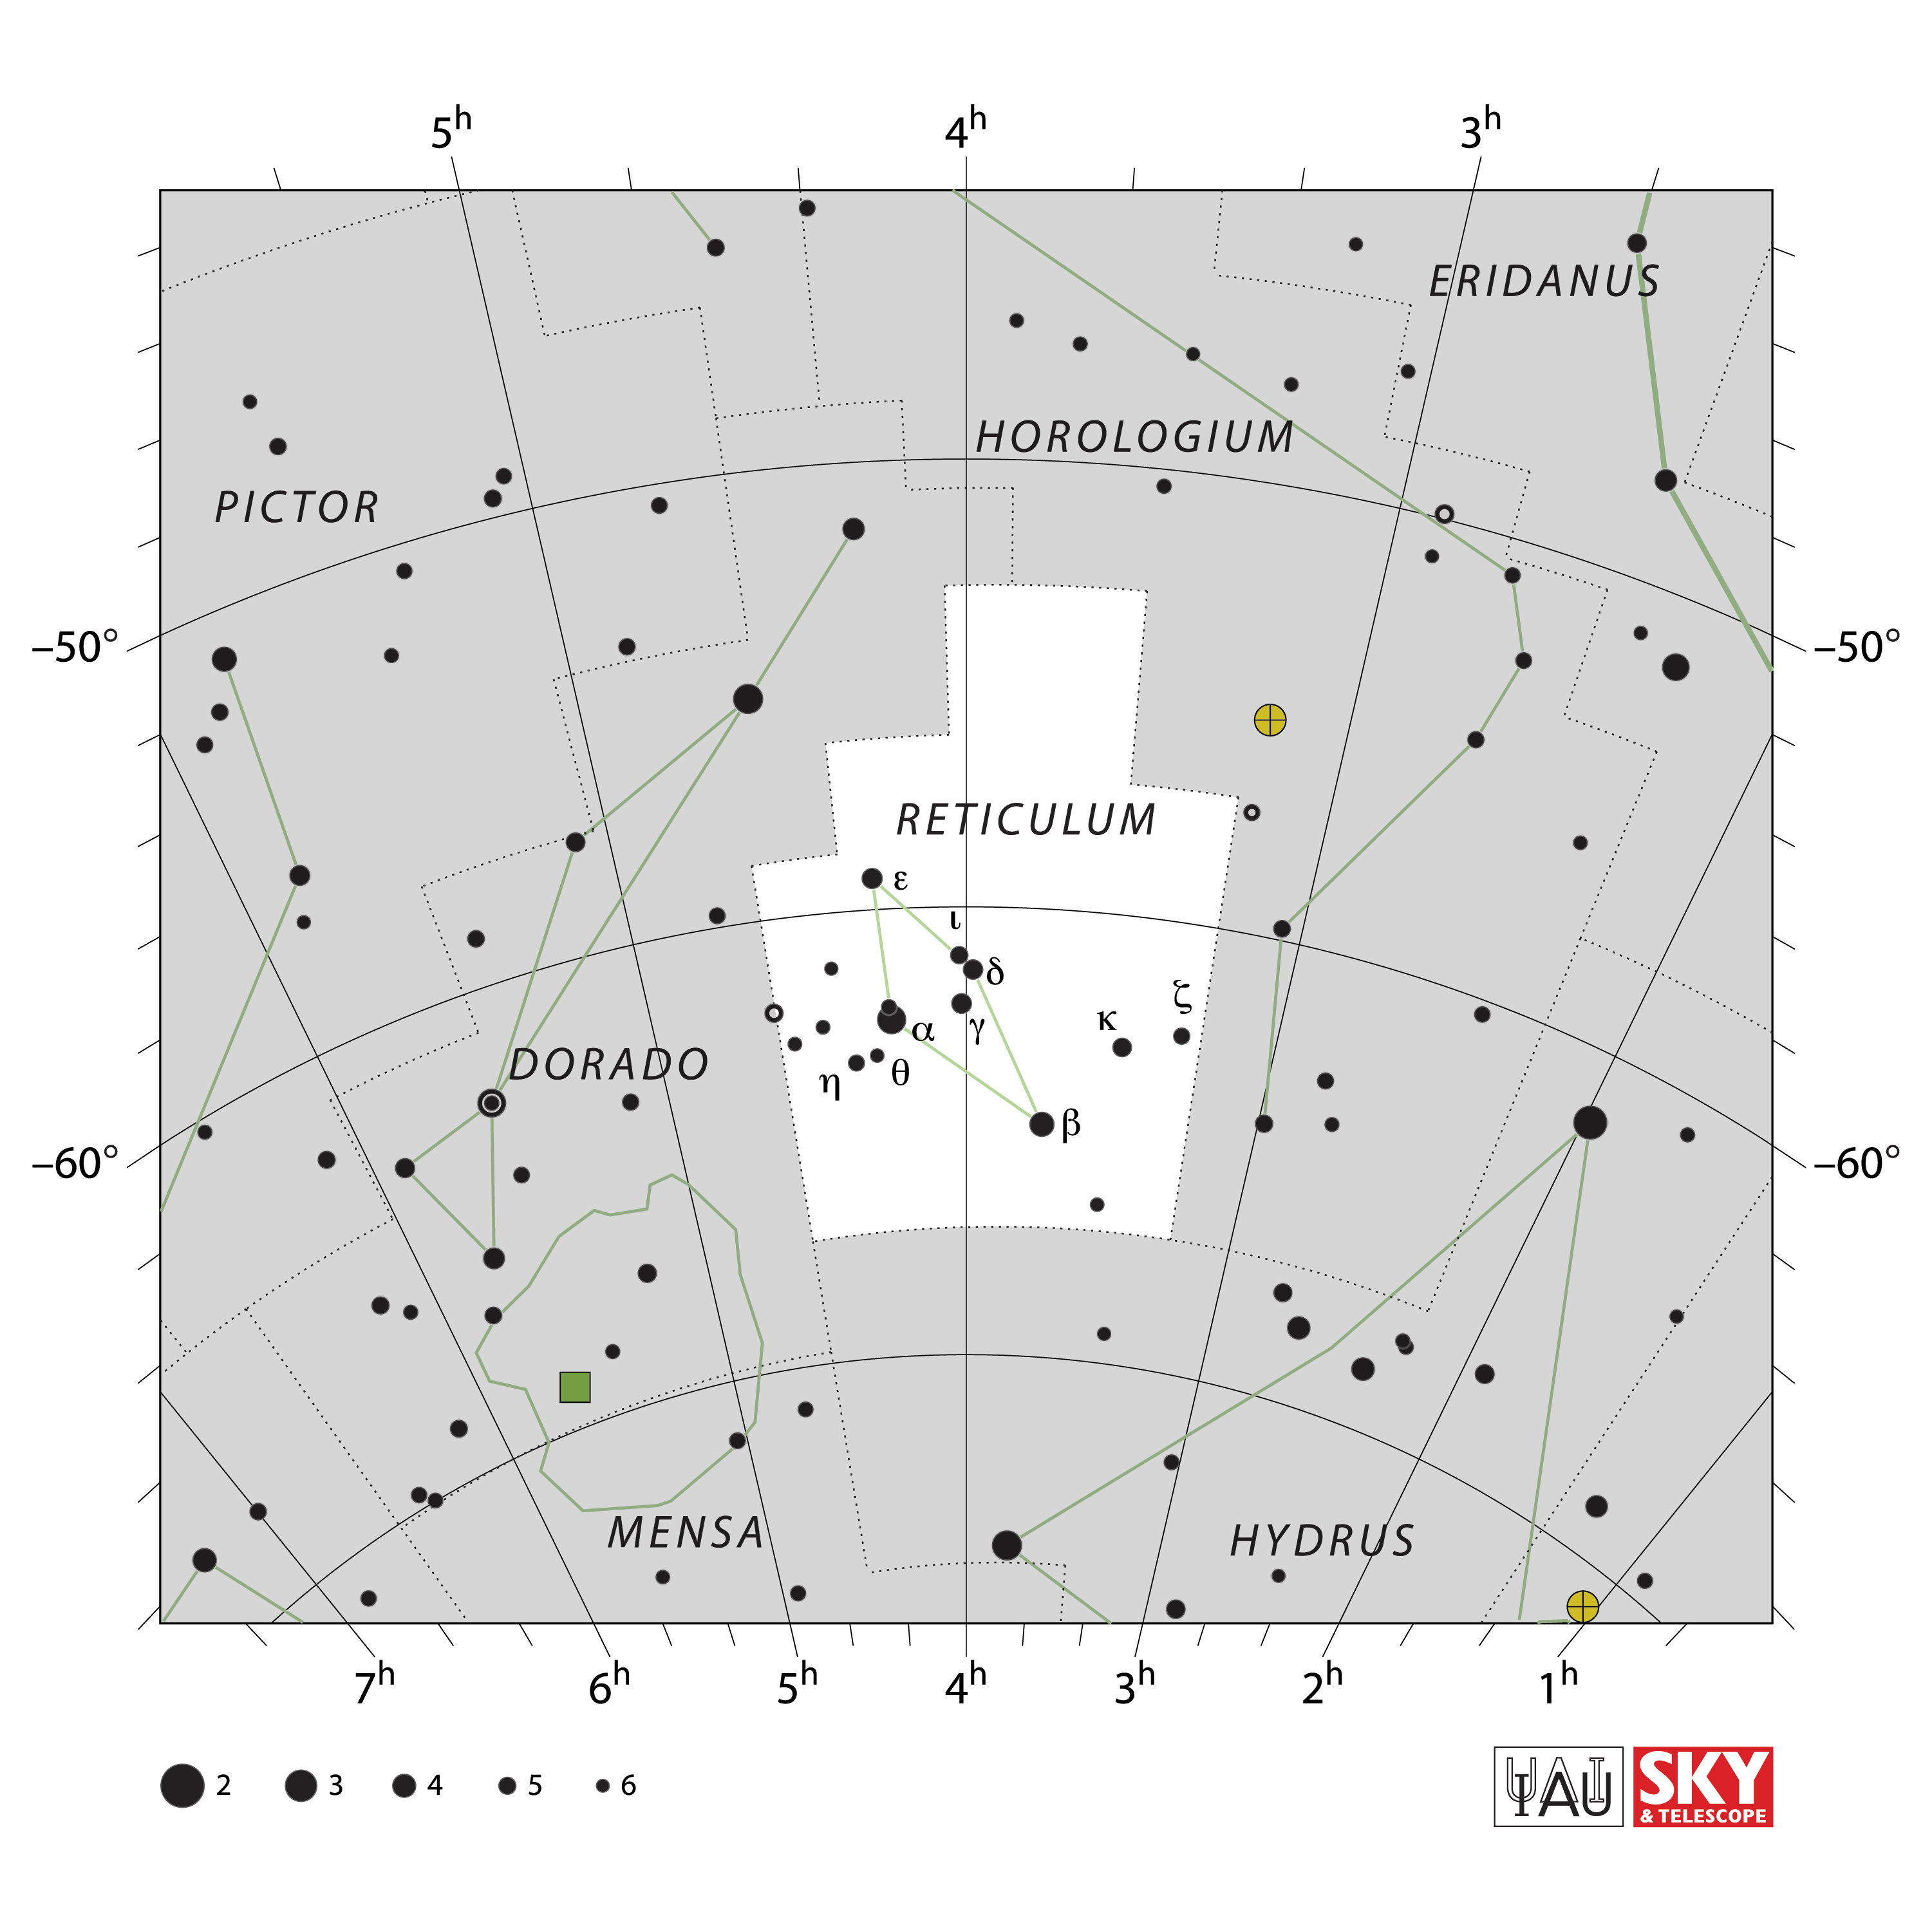

Reticulum

Credit: IAU and Sky & Telescope